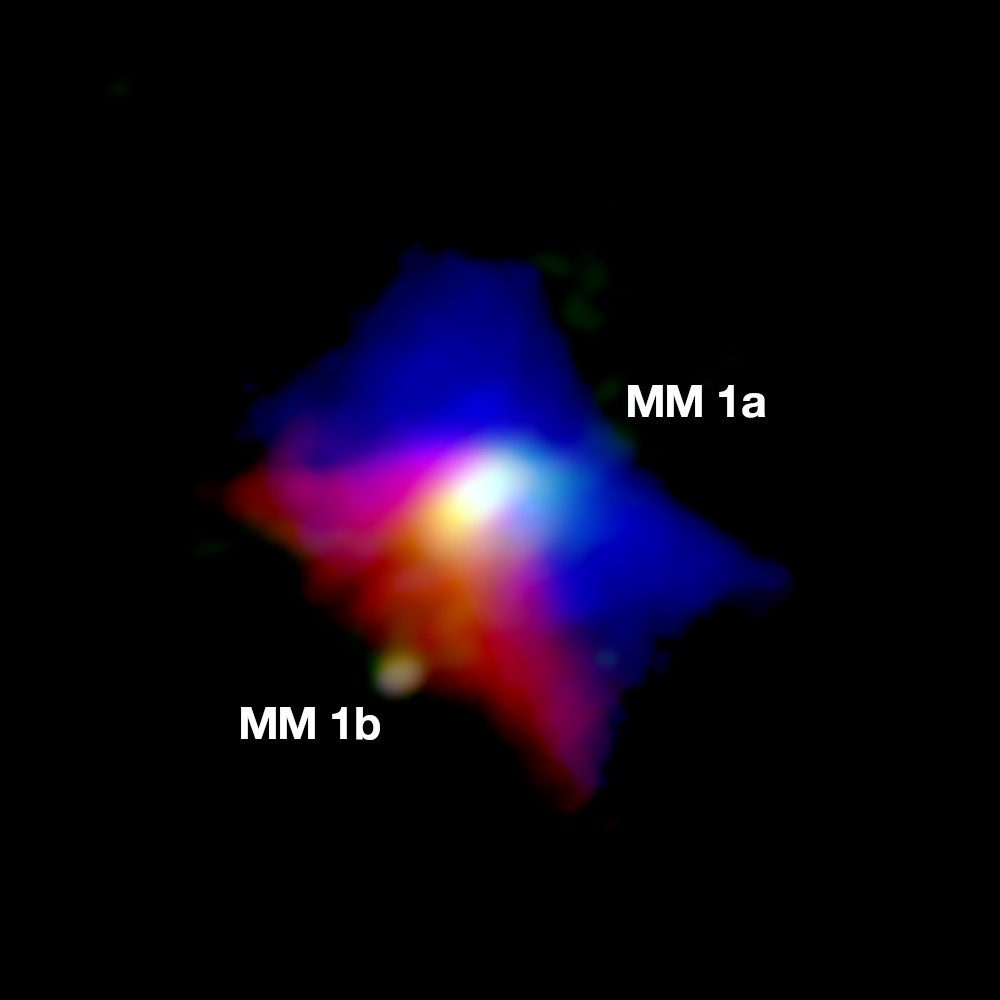

Curious Binary System Seen by ALMA

Astronomers using ALMA have found two young stars with wildly different masses forming in the same protoplanetary disk. The main central star, MM1a, is 80 times more massive than its companion, MM1b. Their striking difference in size suggests that they formed by following two very different paths. The more massive star took the more traditional route by collapsing under gravity out of a dense “core” of gas. The smaller one likely followed the road less traveled by – at least for stars – by accumulating mass from a portion of the disk that “fragmented” away as it matured, a process that may have more in common with the birth of gas-giant planets. Observation of the dust emission (green) and the cool gas around MM1a (red is receding gas, blue is approaching gas), indicates that the outflow cavity rotates in the same sense as the central accretion disc. MM1b is seen orbiting in the lower left.

Credit: ALMA (ESO/NAOJ/NRAO); J. D. Ilee / University of Leeds